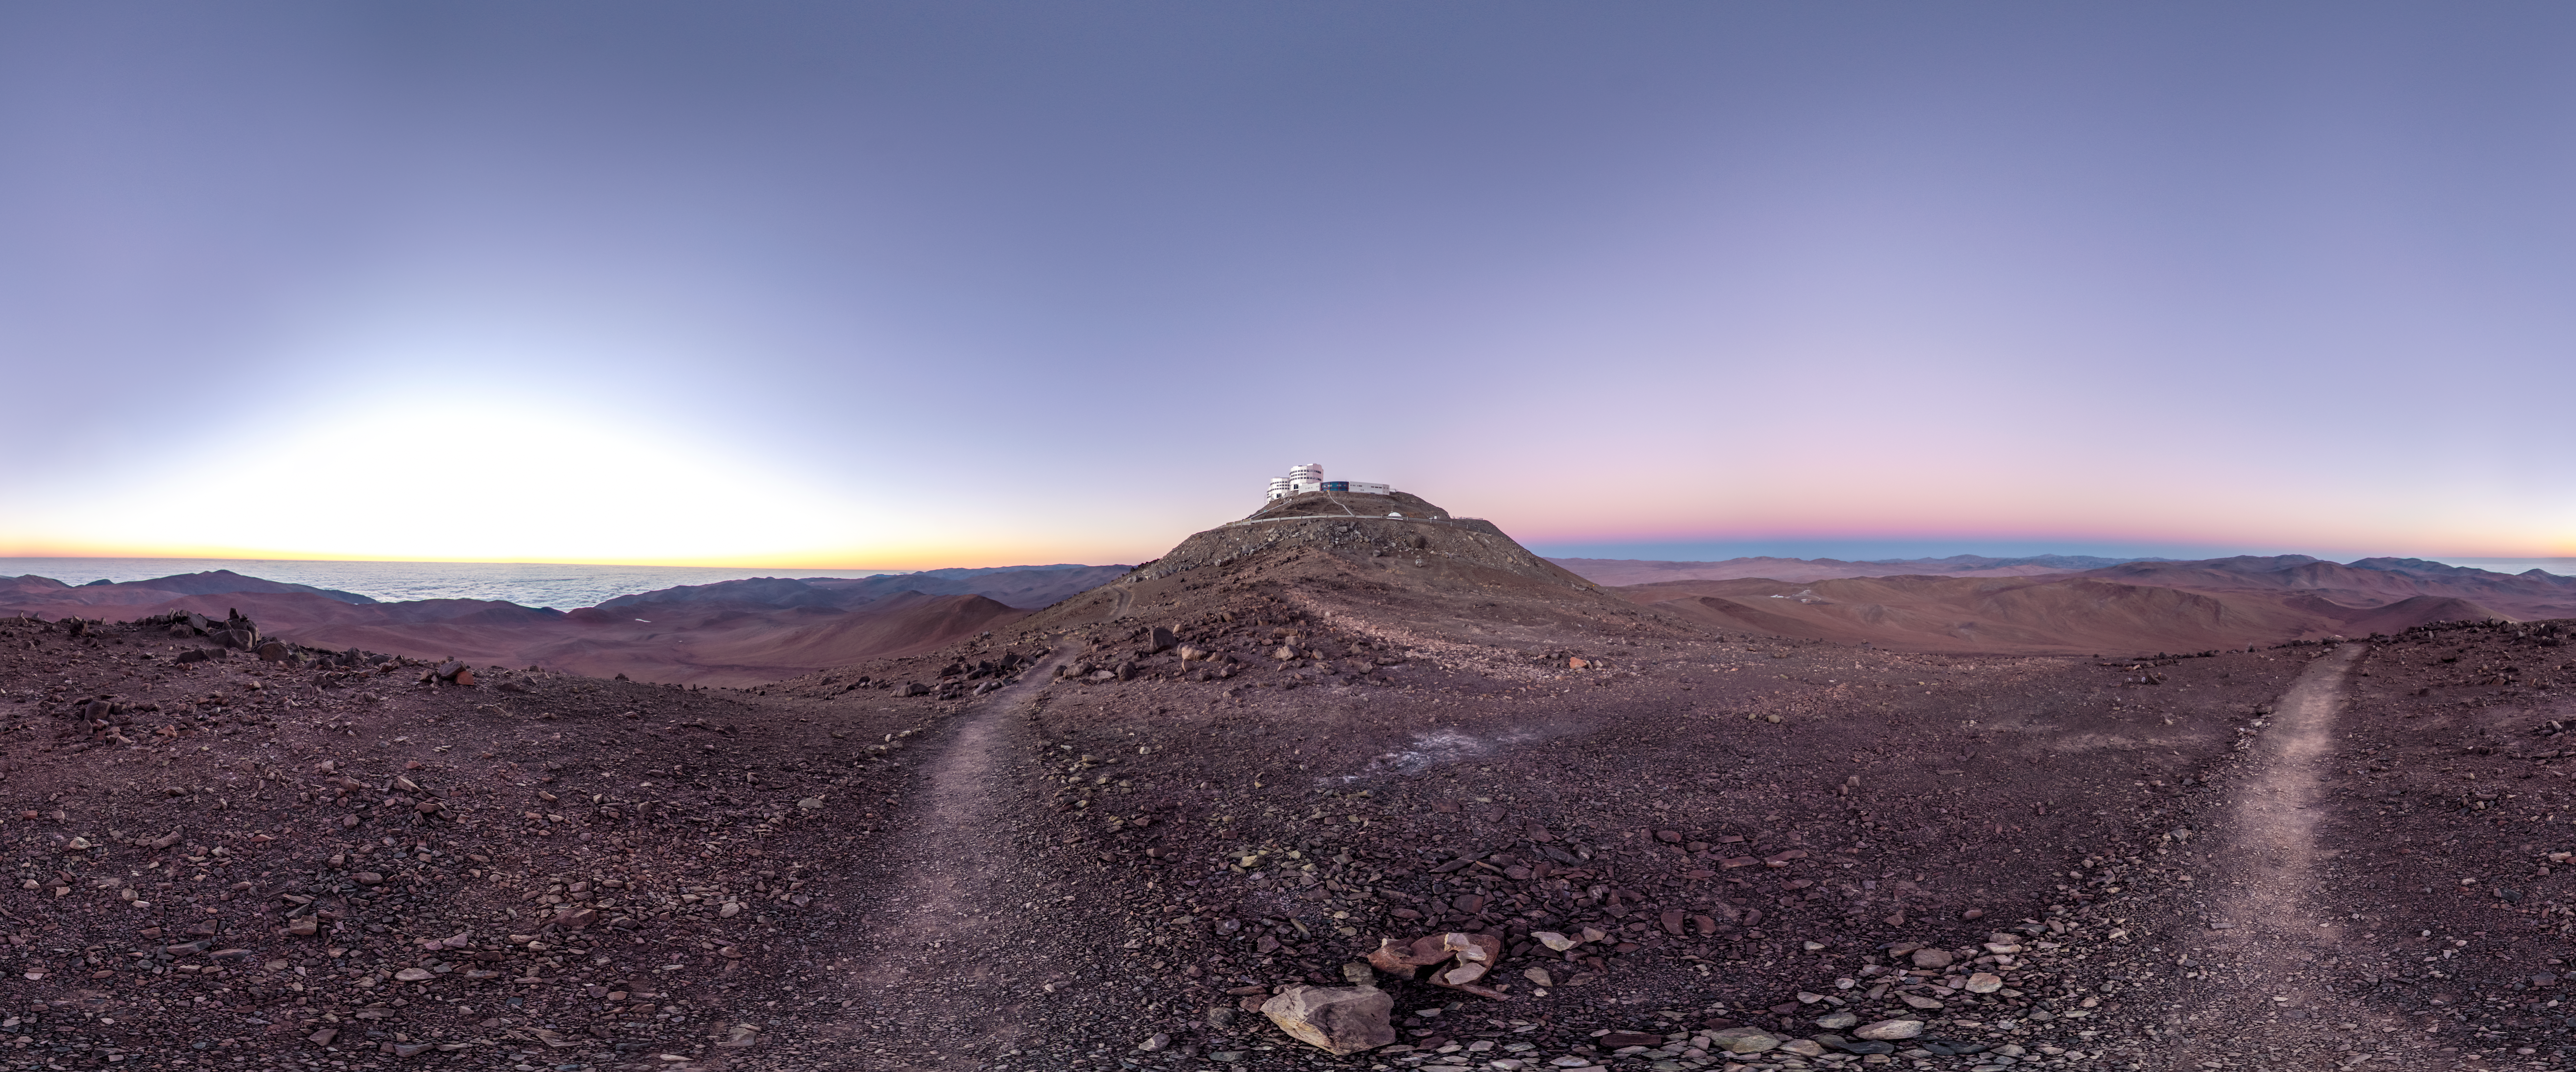

Antarctic air visits Paranal

This beautiful panorama of ESO's Paranal Observatory was taken on 5 July 2012, and marks one of the driest days ever recorded at the Very Large Telescope complex. Paranal sits like an island in the middle of the frame, with massive cloud banks floating below, over the distant Pacific Ocean.

The extremely low humidity at Paranal during this period was recorded by a water vapour radiometer known as LHATPRO, which monitors the atmosphere to support the observations carried out at the observatory [1]. Meteorologists from two Chilean universities identified the cause for these unusually dry conditions: high-altitude Antarctic air moving far to the north, and descending over Paranal.

This cold front lingered around Paranal for over 12 hours, causing a record-low level of humidity in the air above the observatory [2]. Florian Kerber (ESO) and colleagues analysed this unusual weather, publishing the results in a paper in the Monthly Notices of the Royal Astronomical Society on 29 January 2014, available here.

So, a dry desert… what is so special about that? Well, dryness of this magnitude is normally experienced at much higher altitudes, for example at the ALMA Observatory on the Chajnantor Plateau, which is located at 5000 metres above sea level — at 2635 metres, the altitude of Paranal is around half of this. Given that infrared observations can be best taken when there is little water vapour in the air, this could mean that routine monitoring using the LHATPRO radiometer will give astronomers the opportunity to exploit future dry spells at Paranal, to obtain great infrared observations of the Universe around us.

The photo was taken by ESO photo ambassador Gabriel Brammer, who coincidentally experienced the sunset that immediately preceded this dry spell, and found it to be extraordinarily clear and beautiful. Gabriel works as an astronomer at the ESO La Silla-Paranal Observatory. When not supporting the operations of the observatory, he studies the formation and evolution of distant galaxies using the most sophisticated telescopes and instrumentation in the world, including the ESO Very Large Telescope and the Hubble Space Telescope.

Links

Extended to 360x180 degrees (with black) version of the image

Notes
[1] The Low Humidity and Temperature Profiling radiometer (LHATPRO), manufactured by Radiometer Physics GmbH in Germany, uses strong spectral lines from certain elements to measure the water content of the atmosphere.

[2] The humidity is measured in the form of precipitable water vapour — a measure of atmospheric water content. It is the amount of water in a column of the atmosphere if it were all to fall as rain. In this case only 0.1 mm of precipitable water vapour was measured — much less than the usual (but already low) figure of 2 mm at Paranal.

Credit: ESO/G. Brammer Acknowledgement: F. Kerber (ESO)